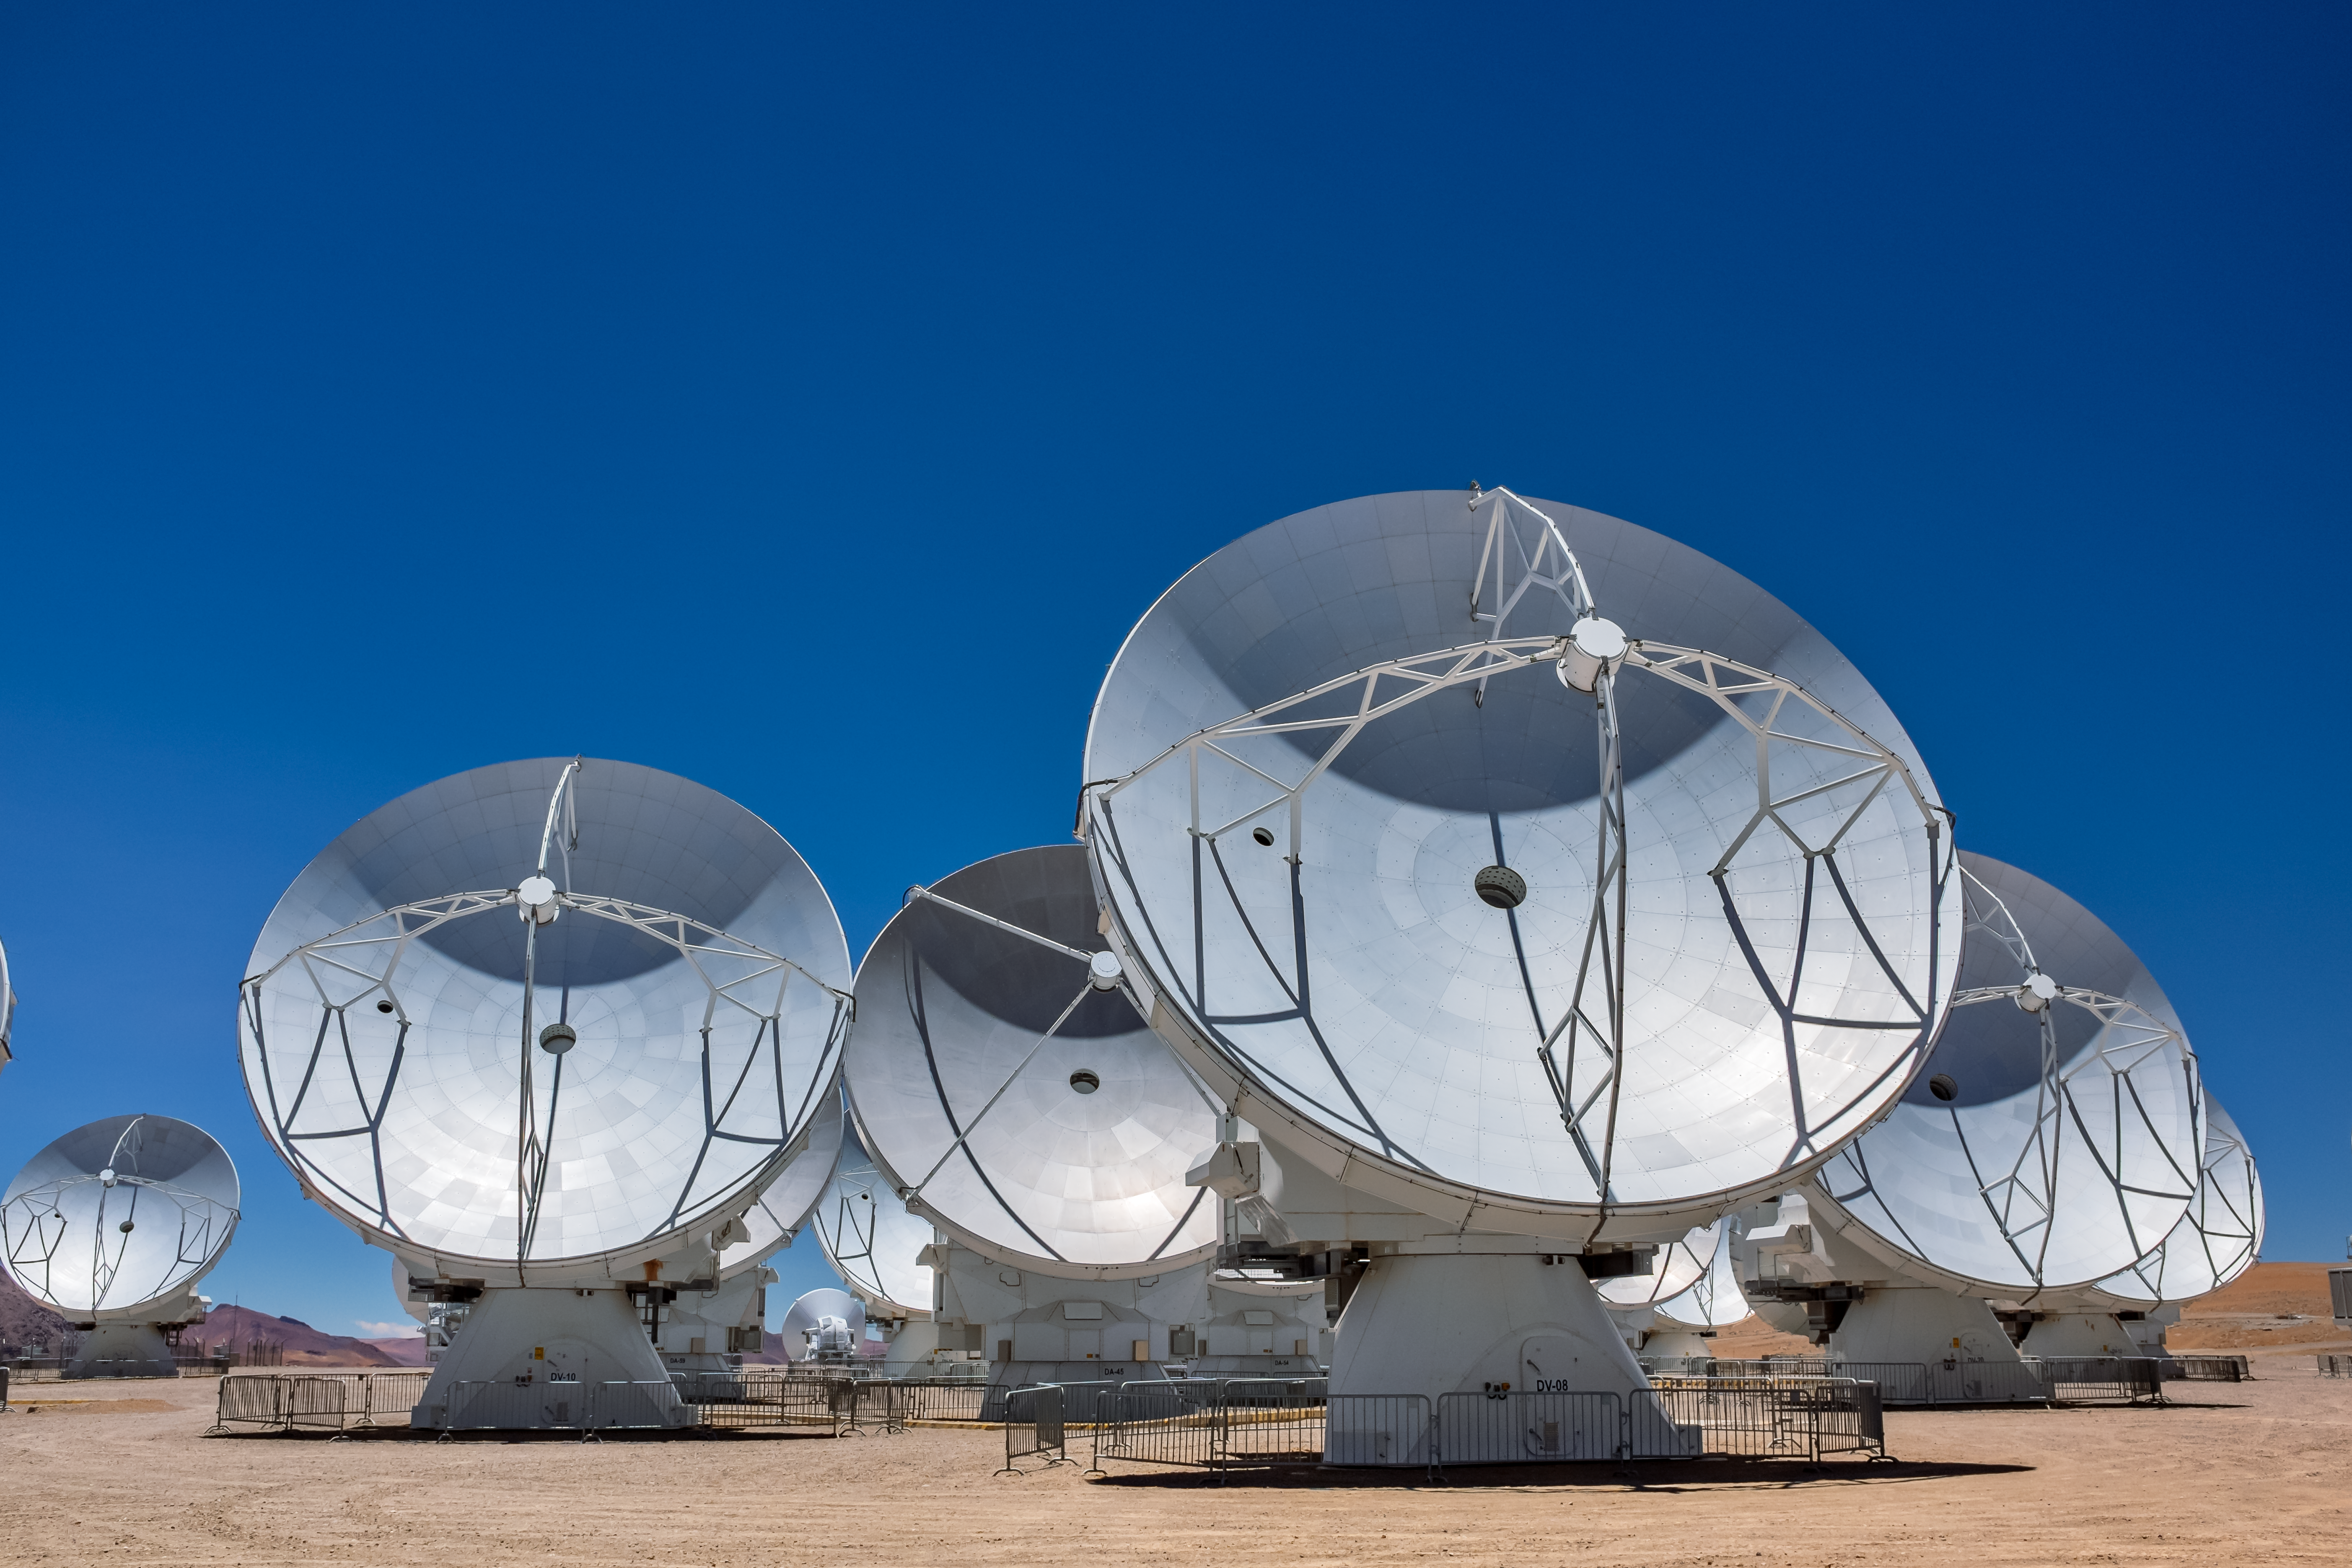

ALMA in the Sun

Appearing like large metal sun worshipers, these antennas, which are just a small fraction of the whole array, in fact much prefer night time, when they get make the most of the dark and clear Chilean sky to observe the Universe in the millimeter and submillimeter wavelengths.

Credit: M. Roselund/ESO